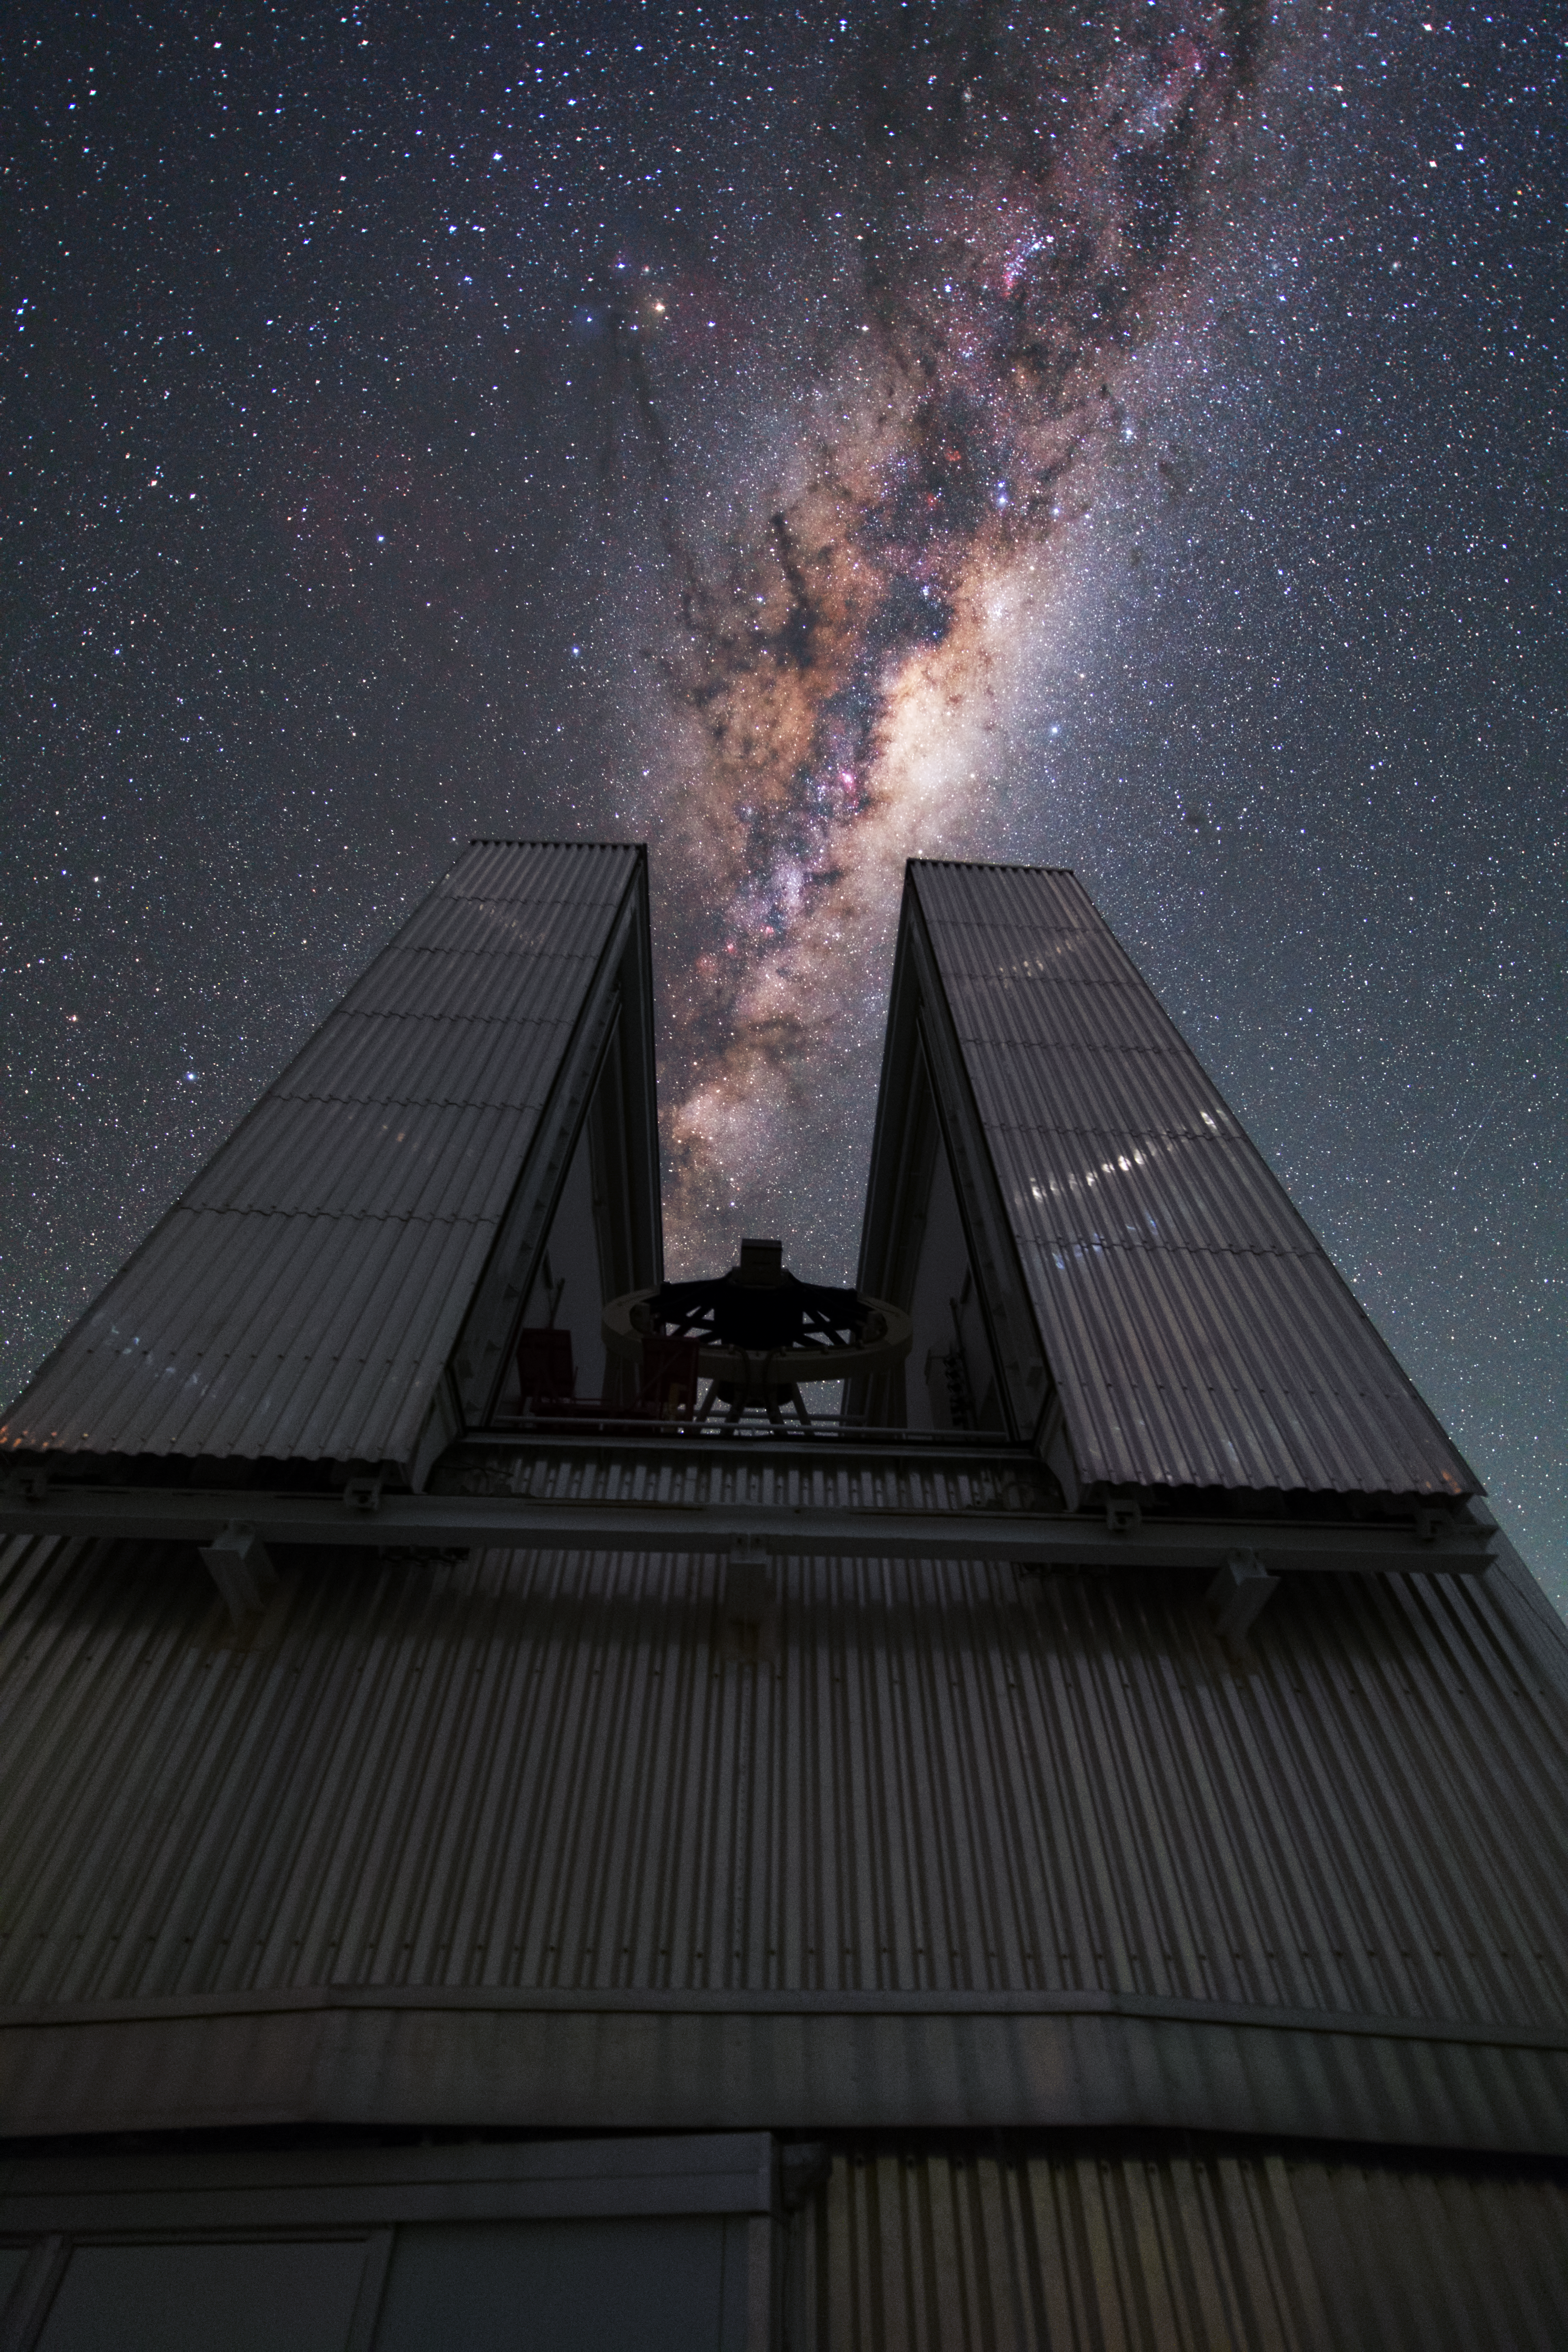

NTT swallows the Milky Way

This is the New Technology Telescope (NTT) at La Silla. The design of the octagonal enclosure housing the NTT is another technological breakthrough. The telescope dome is relatively small, and is ventilated by a system of flaps that makes air flow smoothly across the mirror, reducing turbulence and leading to sharper images. This way the view of the sky is not obscure by turbulence. In this image the Milky Way galaxy perfectly aligns with the opening of the NTT.

Credit: Y. Beletsky (LCO)/ESO